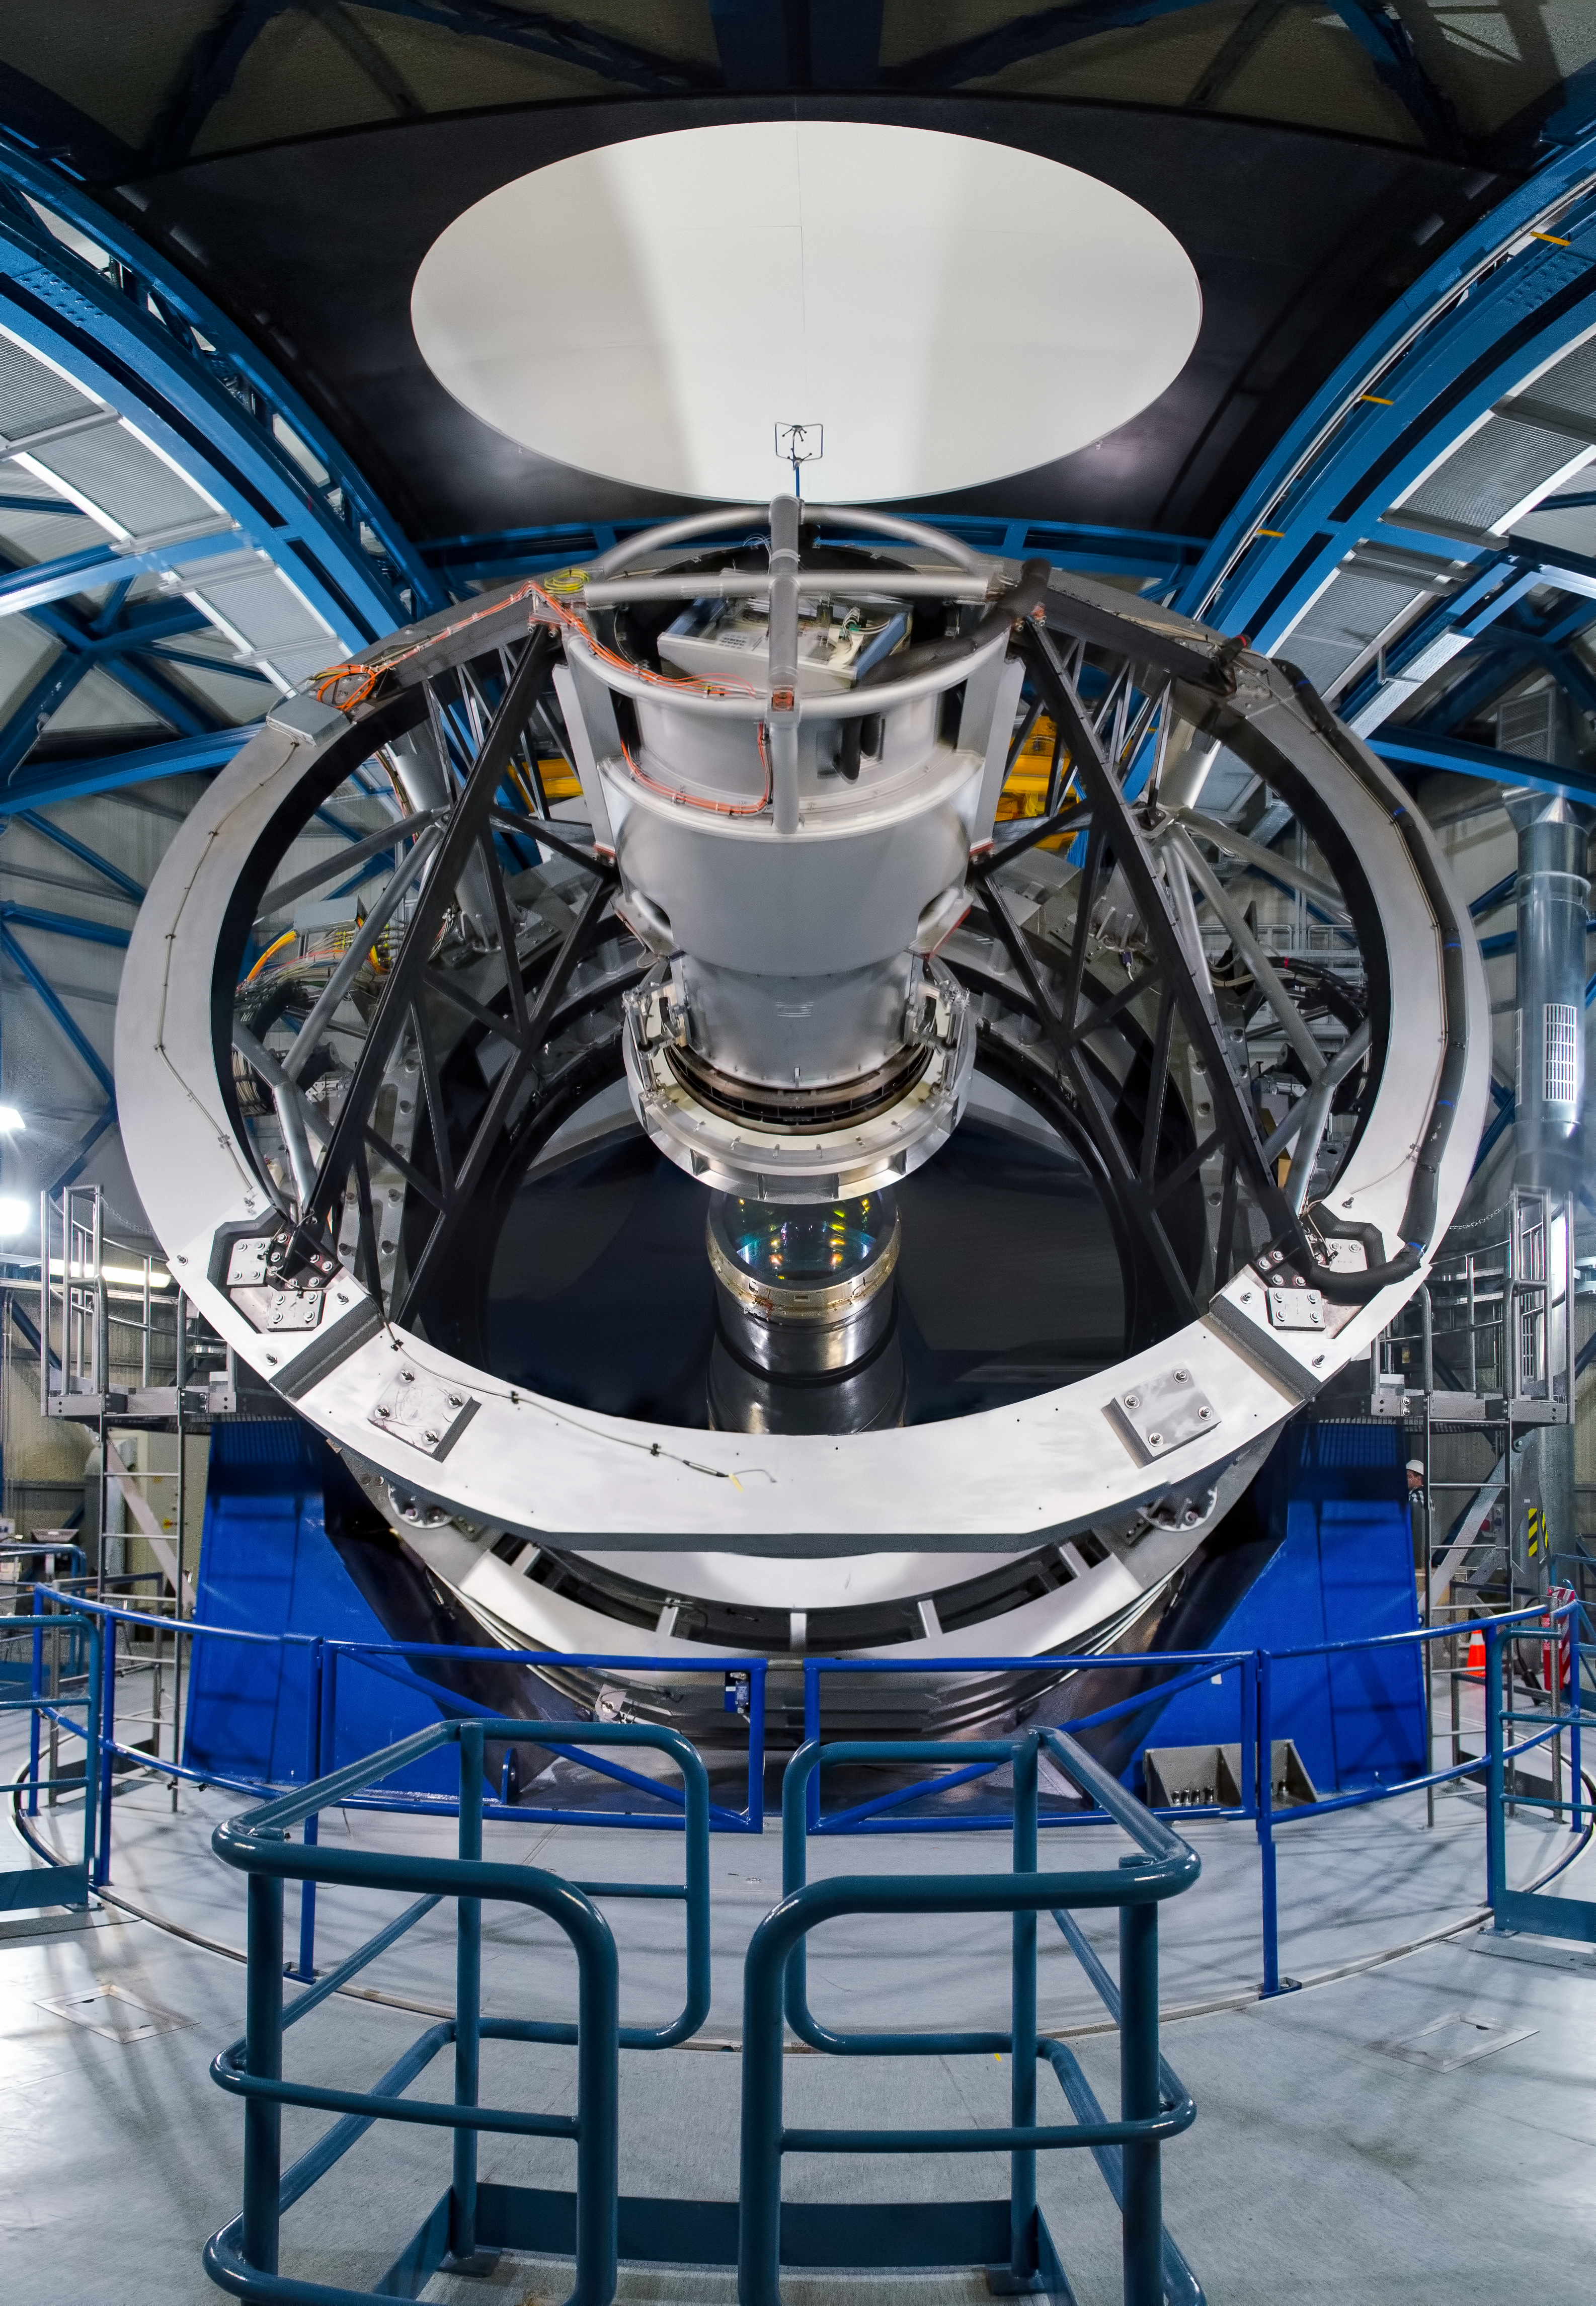

The Visible and Infrared Survey Telescope for Astronomy — VISTA

The VISTA telescope in its dome. It has a main mirror that is 4.1 metres across, being by far the largest telescope in the world dedicated to surveying the sky at near-infrared wavelengths.

Credit: Dave Jones/ESO